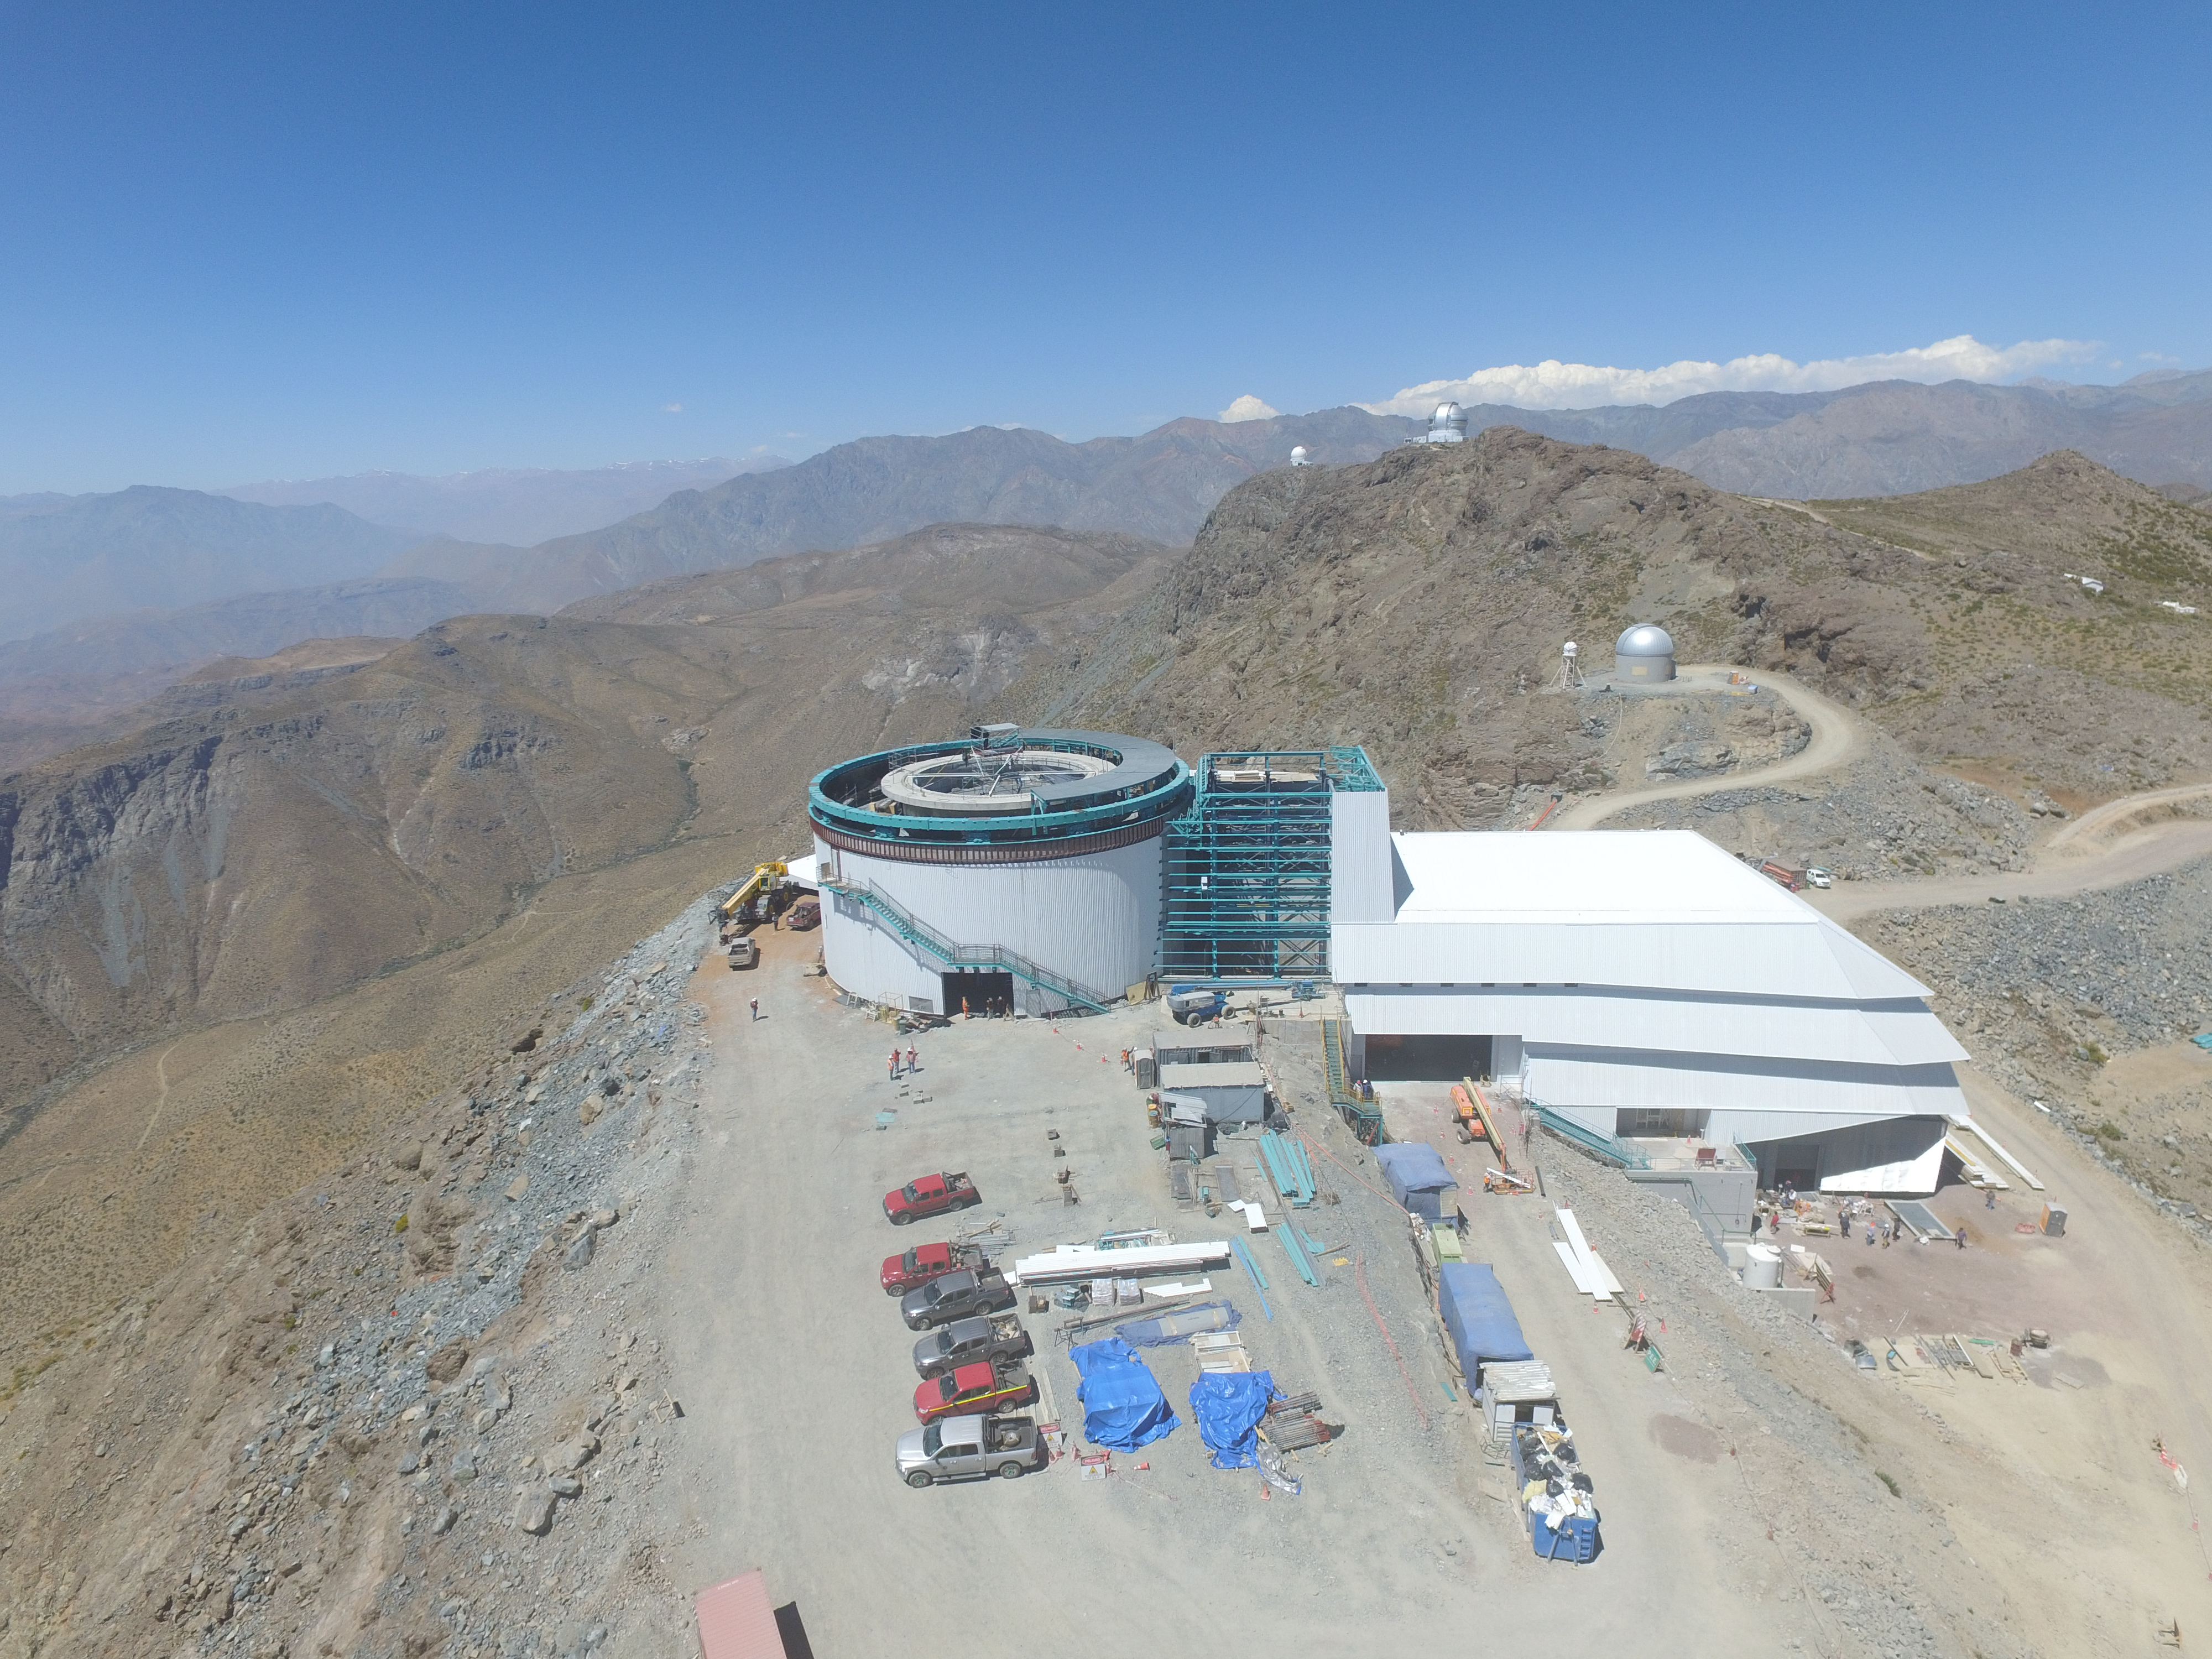

Drone Photo of LSST Facility and Environs December 2017

LSST Assembly Integration Verification (AIV) Manager Jacques Sebag submitted these aerial drone photos of the LSST facility, taken on December 28. The photos were taken after the LSST team collaborated with subcontractor Besalco to move the facility mobile roof to the flat area located on the north side of the lower enclosure. Congratulations to all for this achievement at the end of 2017!

Credit: Rubin Observatory/NSF/AURA